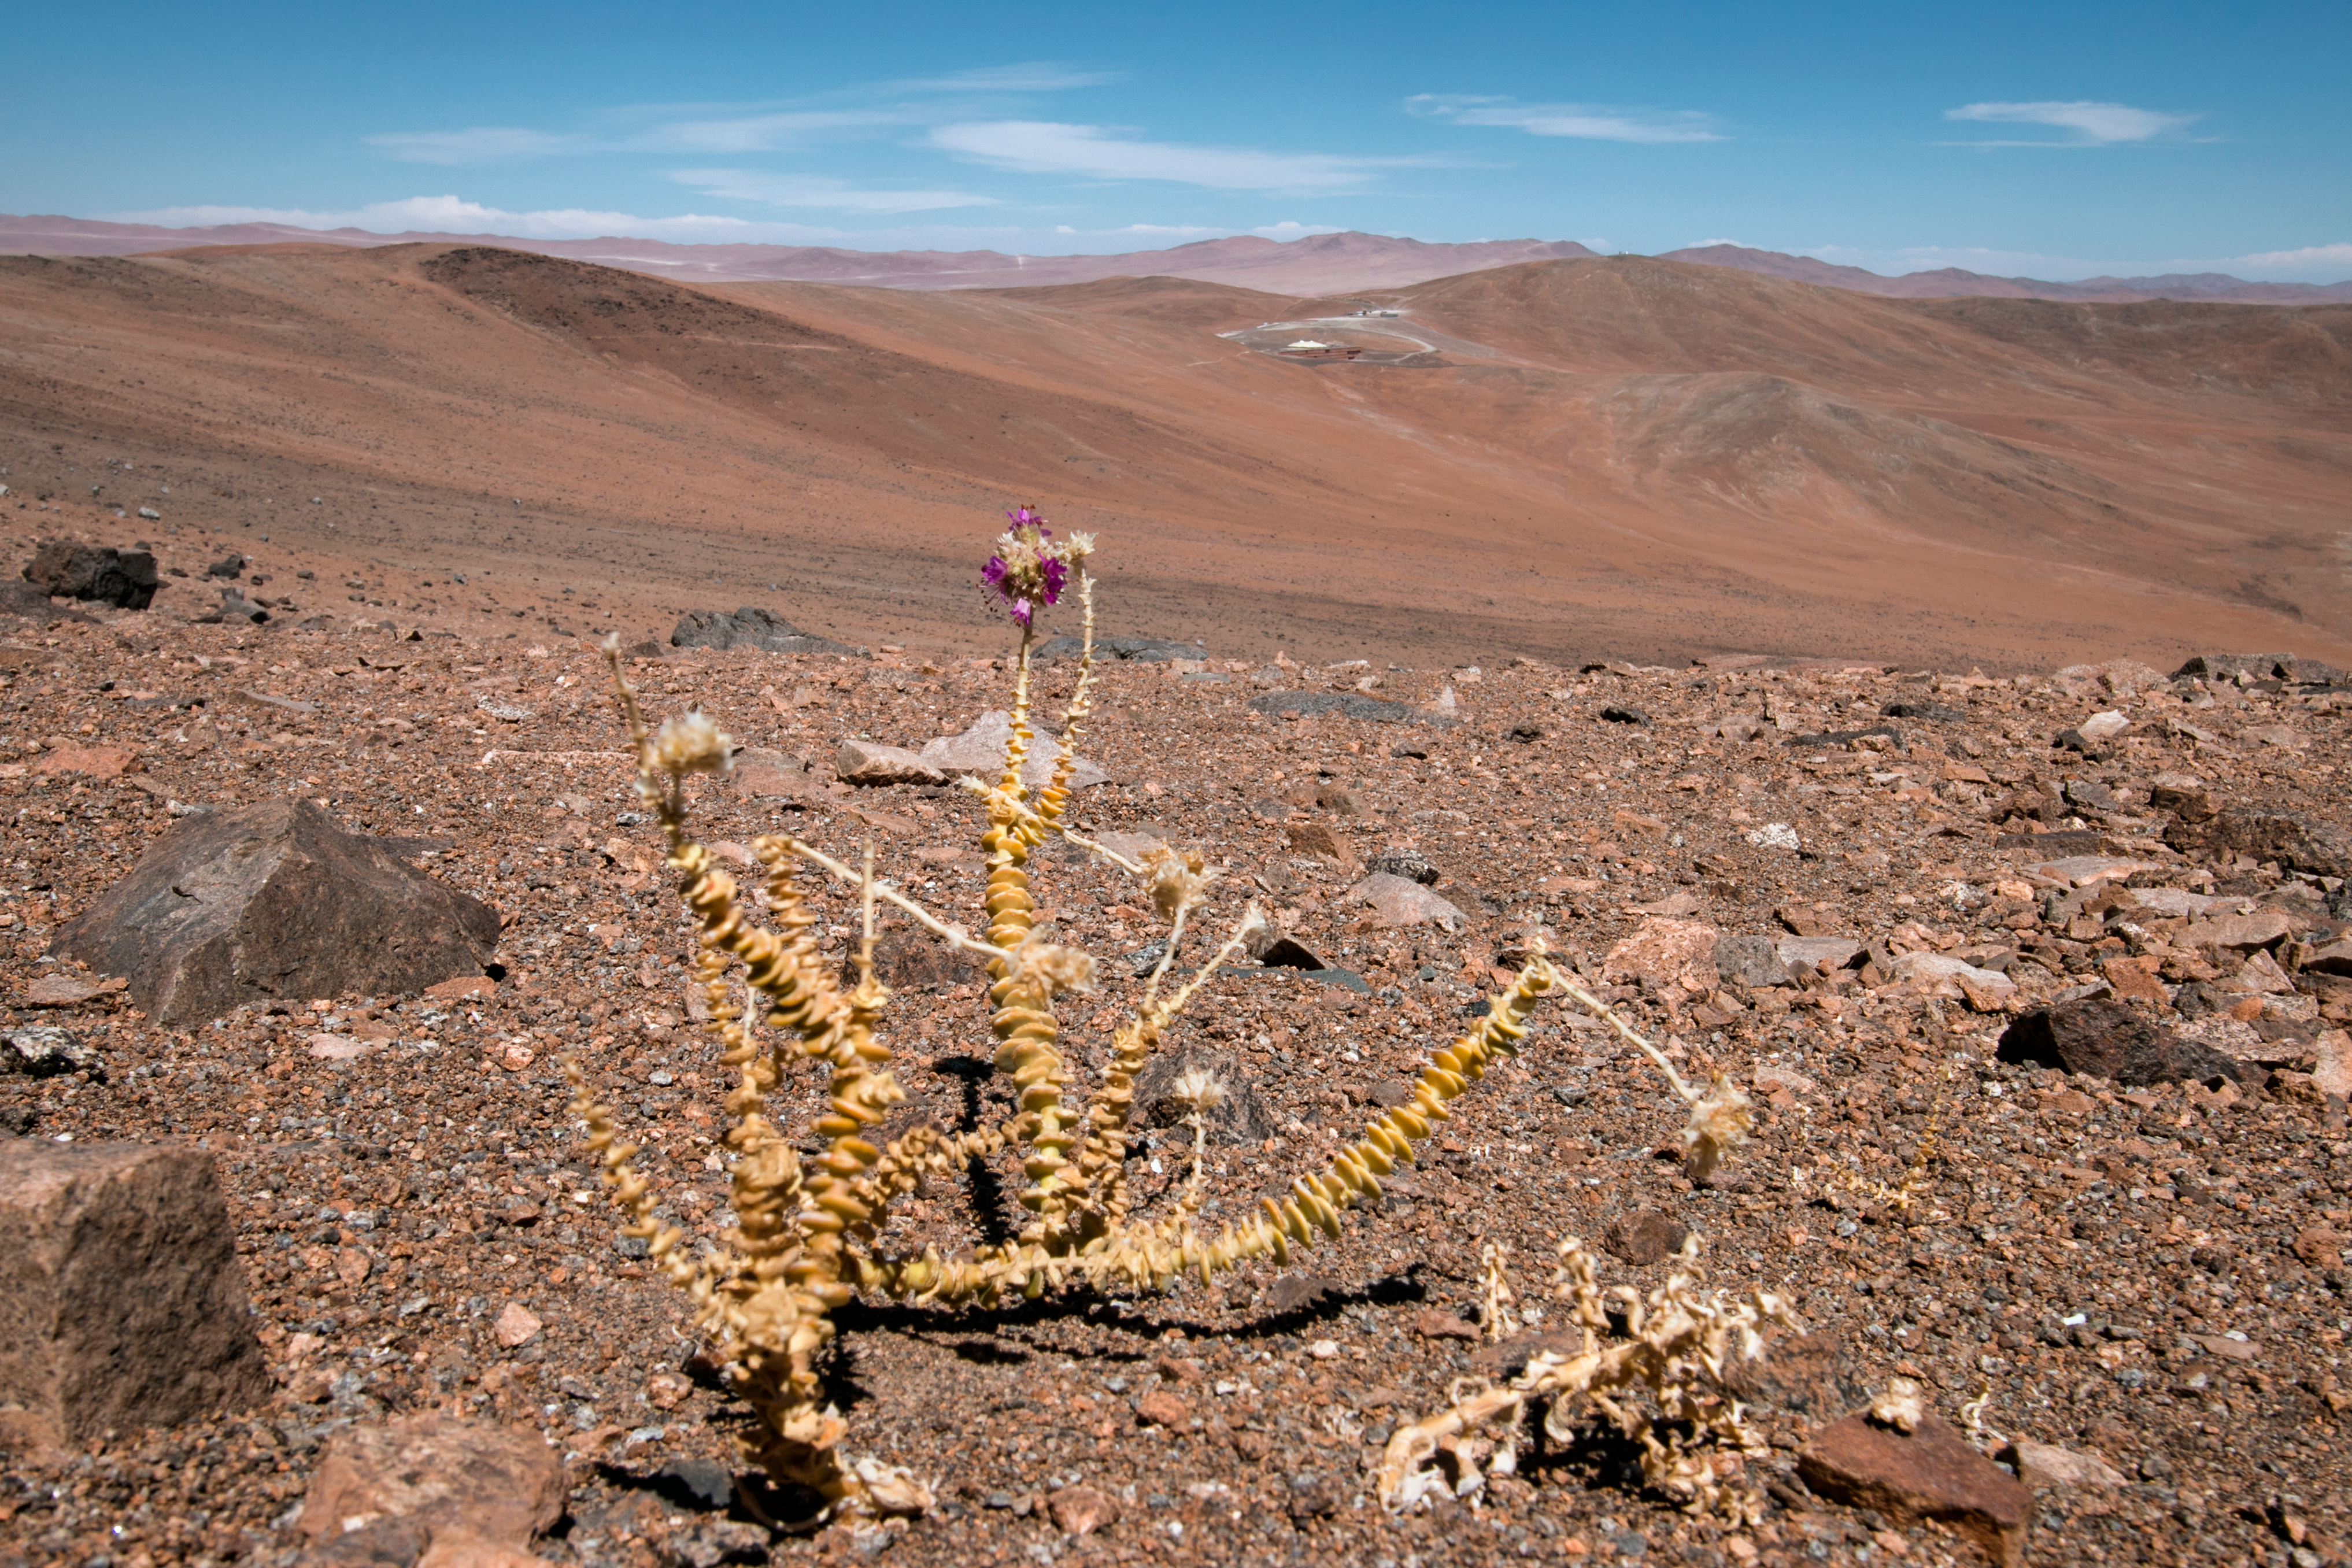

Good for observing, tough for plants

The conditions at the ESO Paranal site render it ideal for night-time observations, but tough for plants (and people). Exceptionally arid with incredibly little rainfall, and very isolated to avoid light pollution, flora and fauna have to be very well adapted to survive. This plant was snapped off road on the Paranal mountain. The la Residencia hotel, home for staff at ESO's Very Large Telescope, is visible in the background.

Credit: H. Sommer/ESO